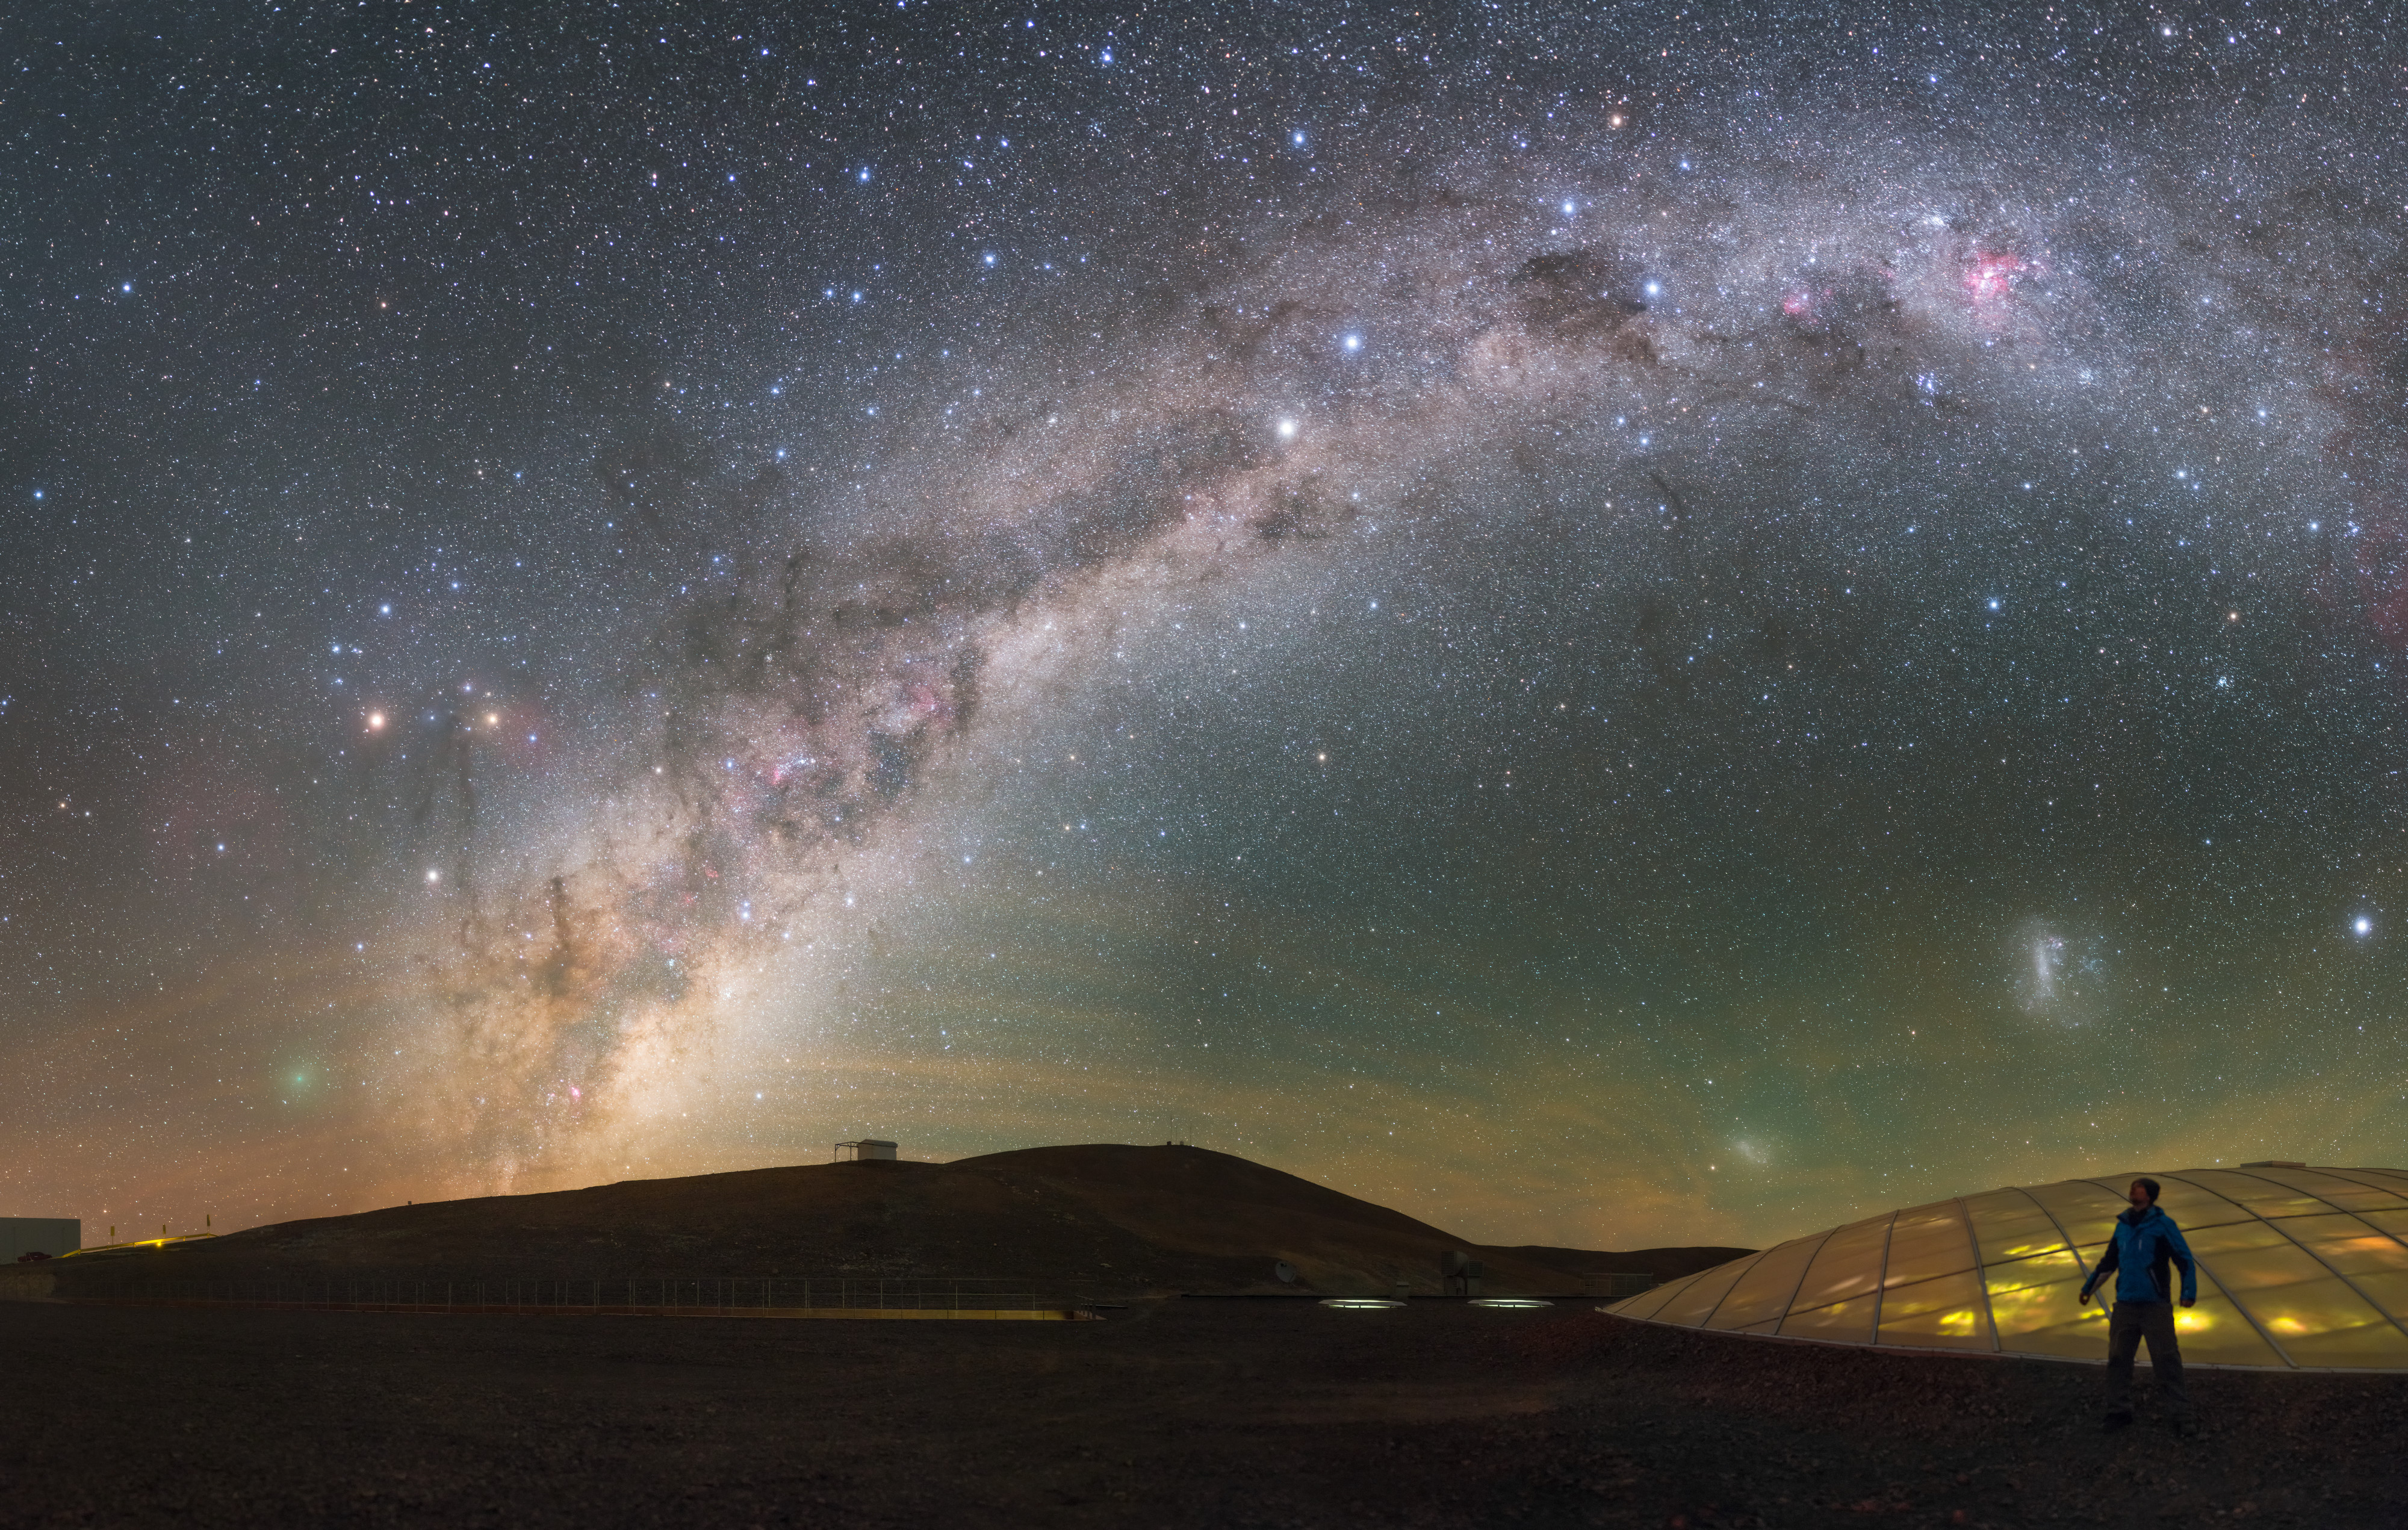

Paranal sky with comet

The illuminated dome of the Residencia at ESO's Paranal Observatory in Chile produces no light pollution to impede the work of the telescopes. Above, the magical arc of the Milky Way spans the sky. To the left, near the horizon, is the comet 252P/LINEAR, which made only its fifth closest approach to the Earth in recorded history on 22–23 March 2016. This wonderful image was taken during ESO's Fulldome Expedition to Chile, a team of photographers collecting spectacular images for use in planetarium presentations.

Credit: ESO/P. Horálek